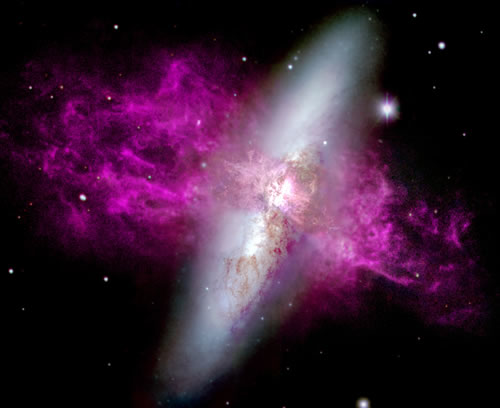

ground- and space-based HST/WIYN composite image of M82

A ground- and space-based HST/WIYN composite image of M82 and its optically bright superwind. This has been colour-coded to show its supergalactic wind running left-right (north-south) and a nearly vertical disk of stars. Broad blue, green and red filters were used to render the relatively smooth stellar disk. Purple represents emission from hydrogen.

Credit: International Gemini Observatory/NOIRLab/NSF/AURA/M. Westmoquette (UCL)/J. Gallagher (Wisconsin-Madison)/ L. Smith (STScI/UCL)